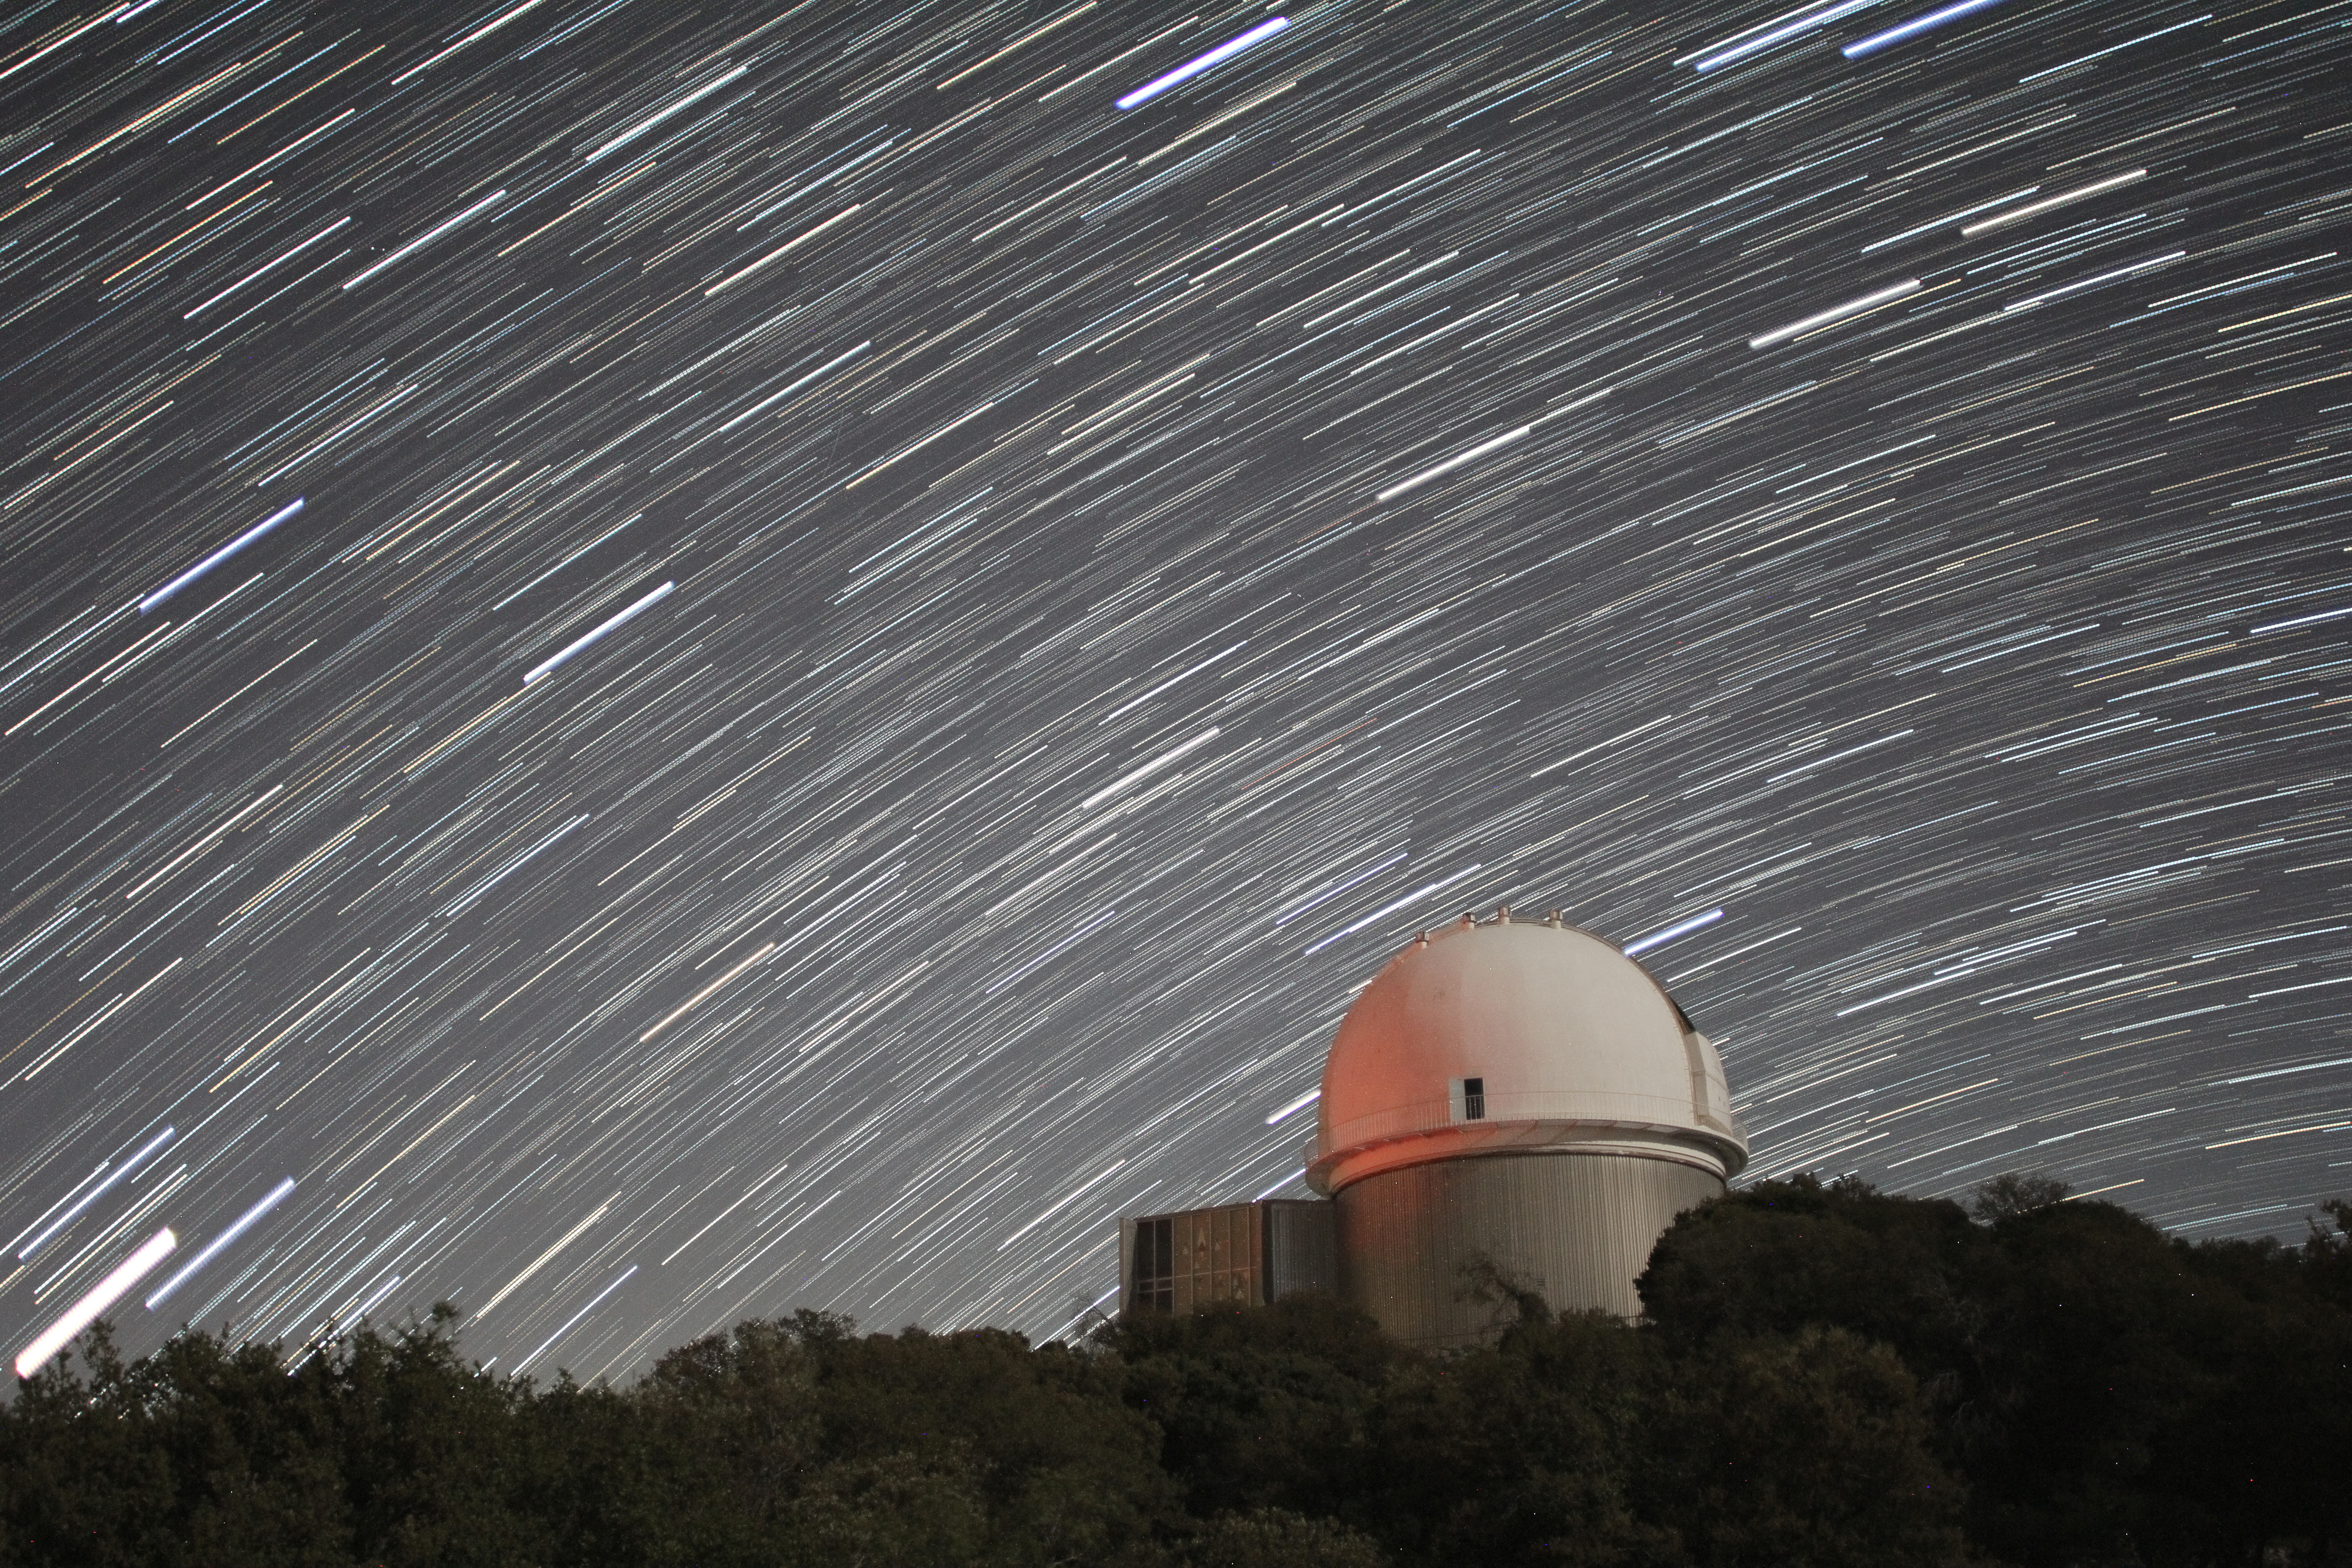

Star trails over KPNO 2.1-meter Telescope

Star trails over the KPNO 2.1-meter Telescope at Kitt Peak National Observatory, AZ. (Credit: NOIRLab/NSF/AURA/P. Marenfeld)

Credit: KPNO/NOIRLab/NSF/AURA/P. Marenfeld